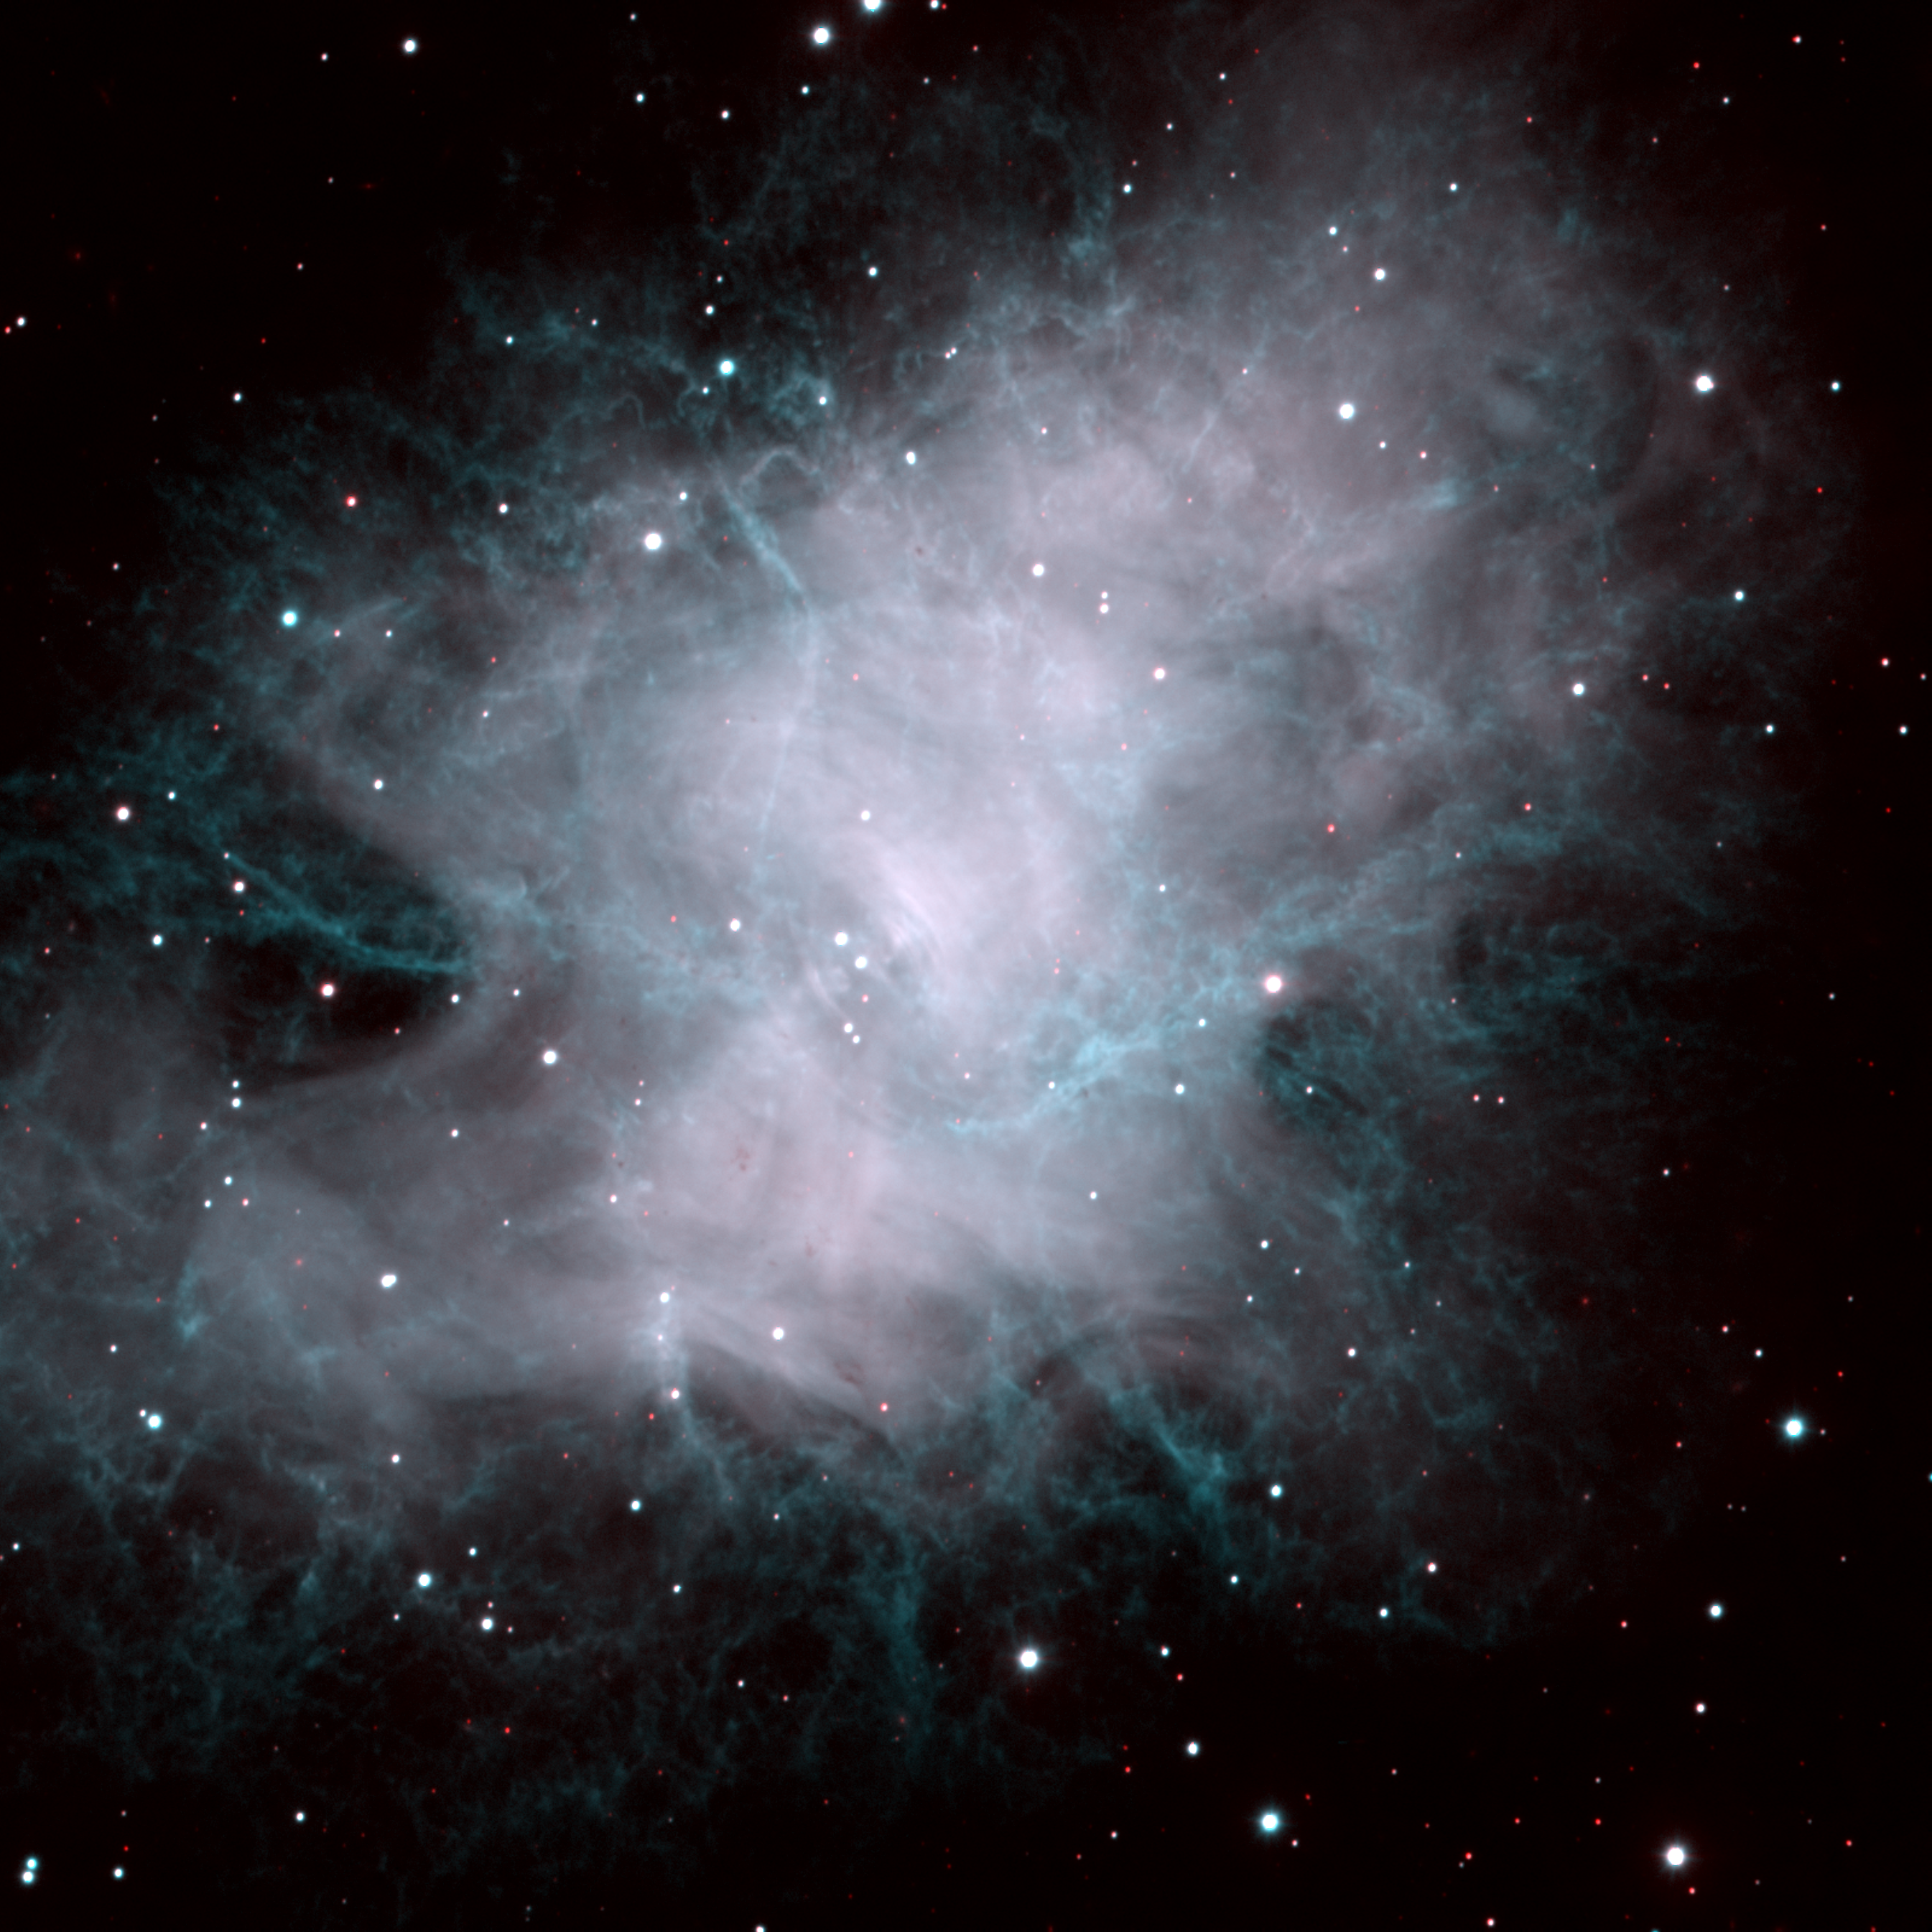

M1, NGC 1952, Crab Nebula

This is a color composite formed from two images of the well-known Crab Nebula, taken on the night of October 27th 1995 with the NOAO/STIS/Tektronix 2048x2048 CCD detector on the 3.5-meter WIYN telescope. At the focal plane of the WIYN, this detector has a sampling scale of 0.2 arc seconds per pixel. This picture shows the full imaging power of the WIYN telescope: the "seeing", or image size, is about 0.6 arc seconds, or about twice the resolution of typical ground-based images. Some shell-like features in the center of the nebula, and the subtle filamentary structure evident throughout the region, are impossible to see in fuzzier (that is, more typical) pictures. Image processing can reveal even more detail. About this object The Crab Nebula was originally given this name due to its resemblance to a crab's claw in an early sketch made in 1855 by Lord Rosse's staff astronomer R.J. Mitchell. It is the remnant of a supernova explosion in the year 1054 A.D., which was recorded in five separate accounts in the Far East, although, oddly, no western observation has survived. The nebula was probably first noticed in 1731 by John Bevis, and it was significant enough to be the first entry in Charles Messier's list of nebulae (compiled to avoid mistaking them for comets). The nebula continues to expand and change the details of its appearance, and this is partly due to the violence of the original explosion. However, the star which exploded left behind a rotating neutron star, which continues to beam energy out into the nebula, as well as flashing with a period of only 33 milliseconds. The details of this energy input are important for our understanding both of neutron stars and of the physical conditions in the nebula, and are revealed in the patterns of filaments, their brightness and colors, and the way they change with time.

Credit: Jay Gallagher (U. Wisconsin)/WIYN/NOIRLab/NSF